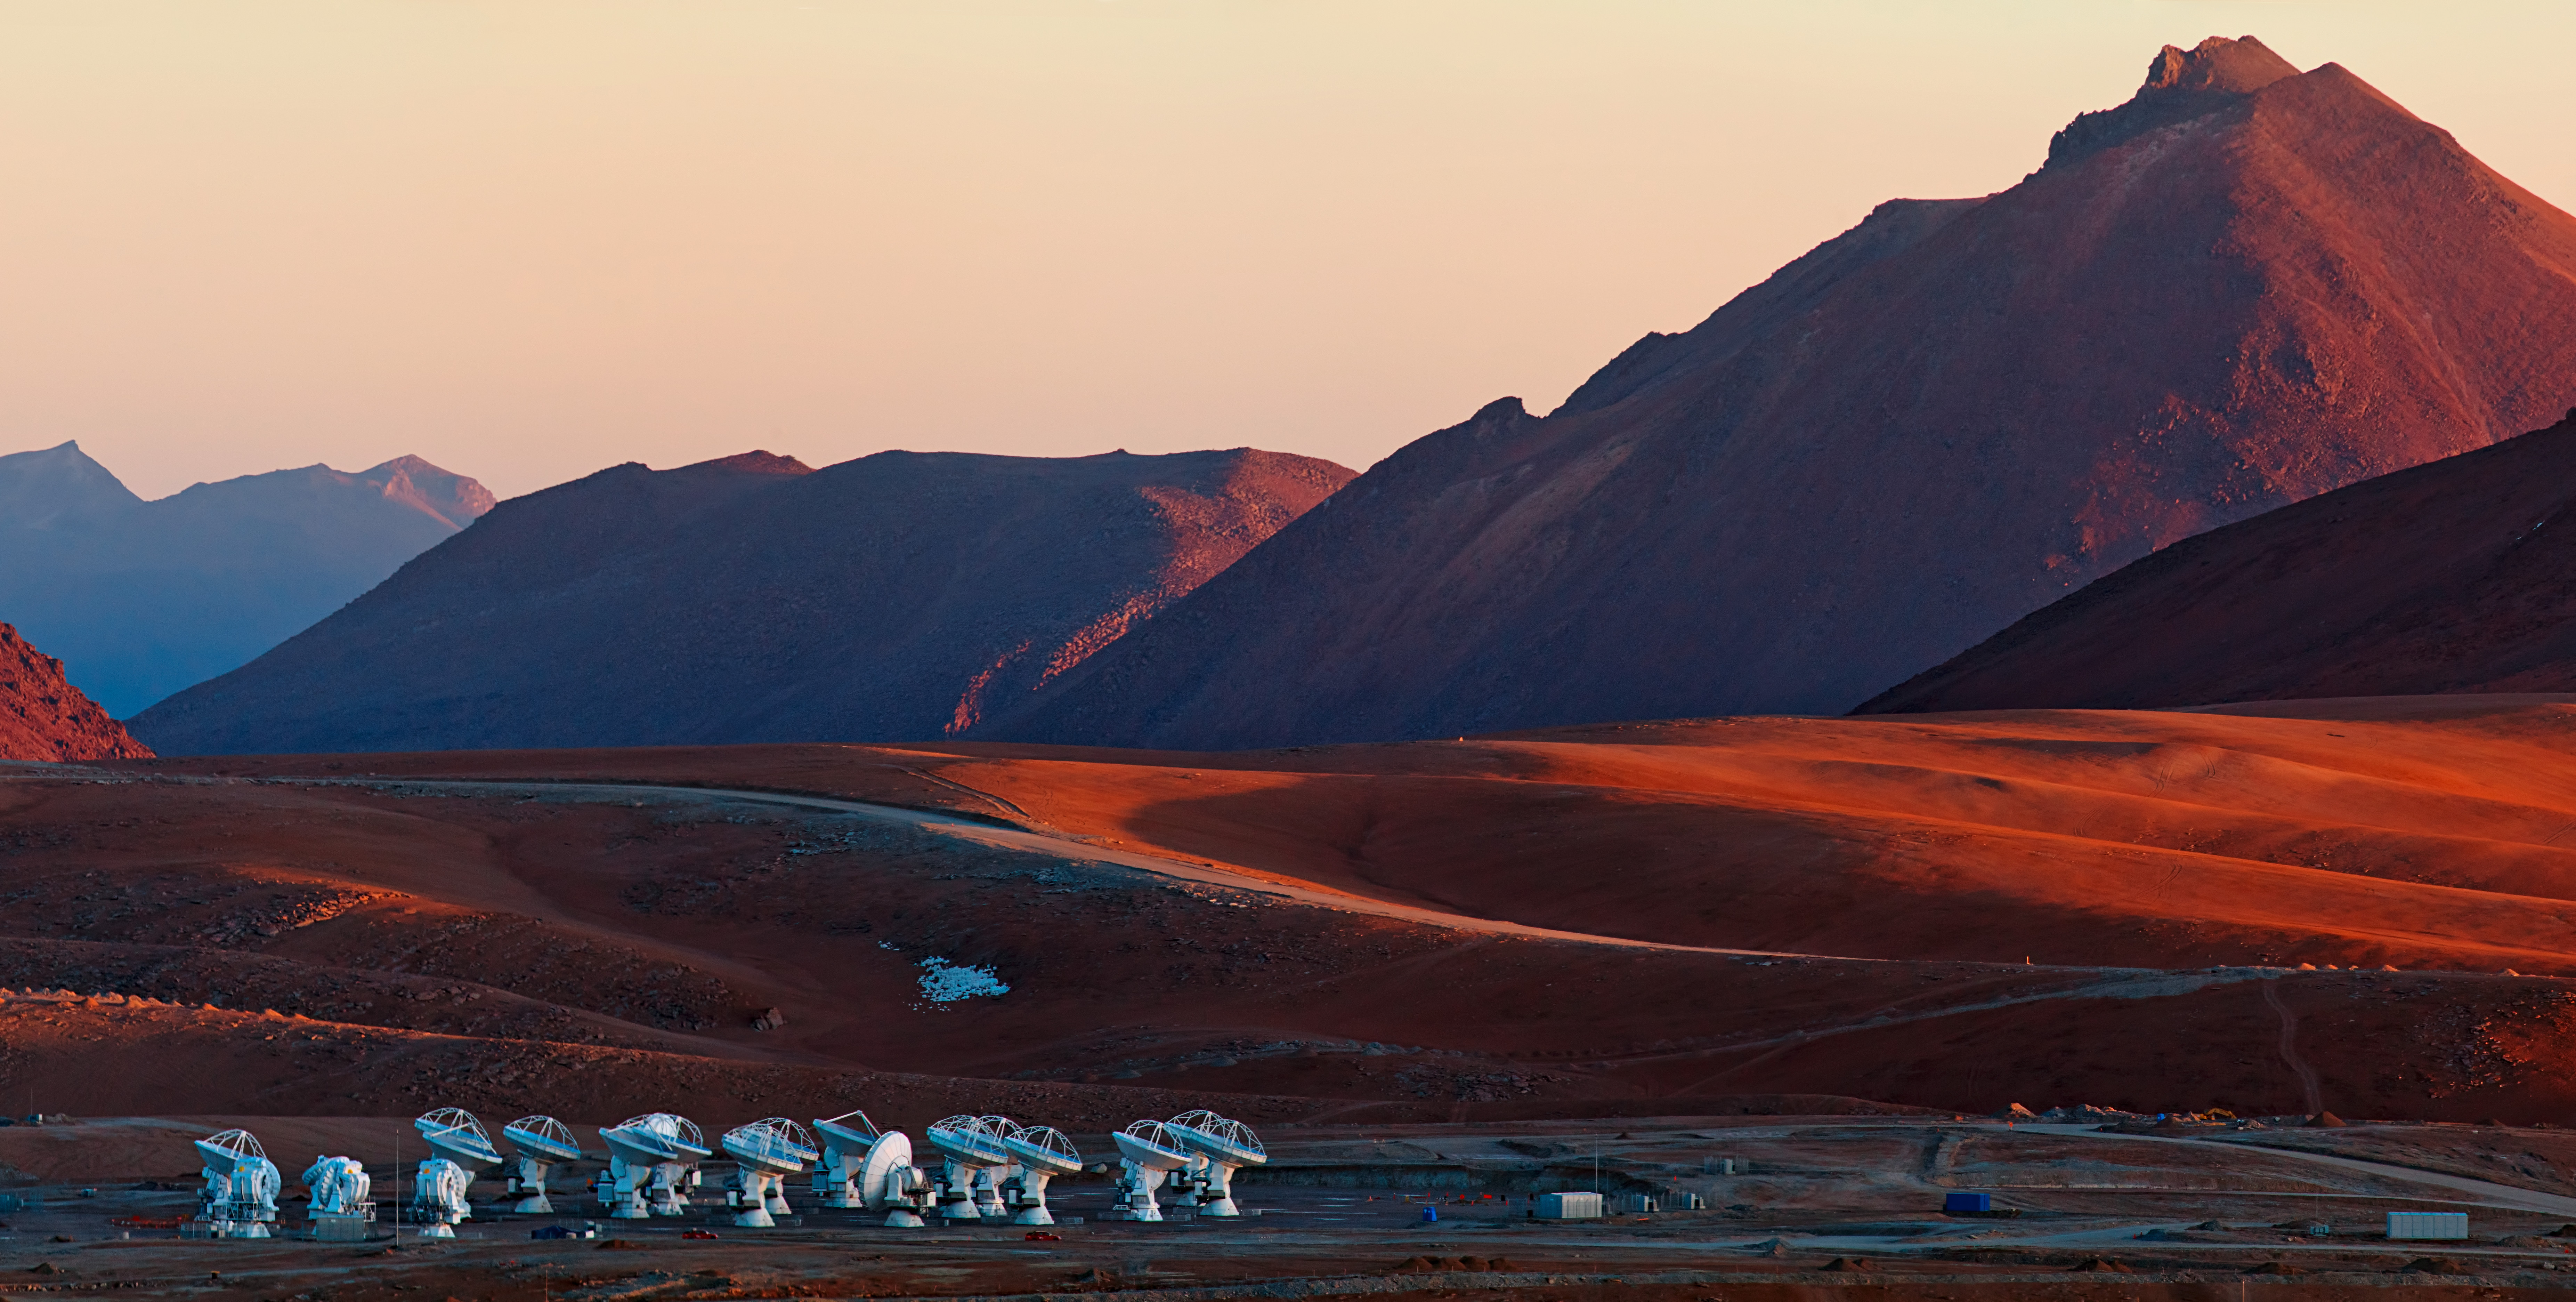

This panoramic view of the Chajnantor

This panoramic view of the Chajnantor Plain, lights and shadows paint the landscape, emphasizing the appearance of this terrain, almost from another world. At the bottom of the image, the ALMA cluster of antennas looks like a strange crowd of robotic visitors.

Credit: Babak Tafreshi (ESO)